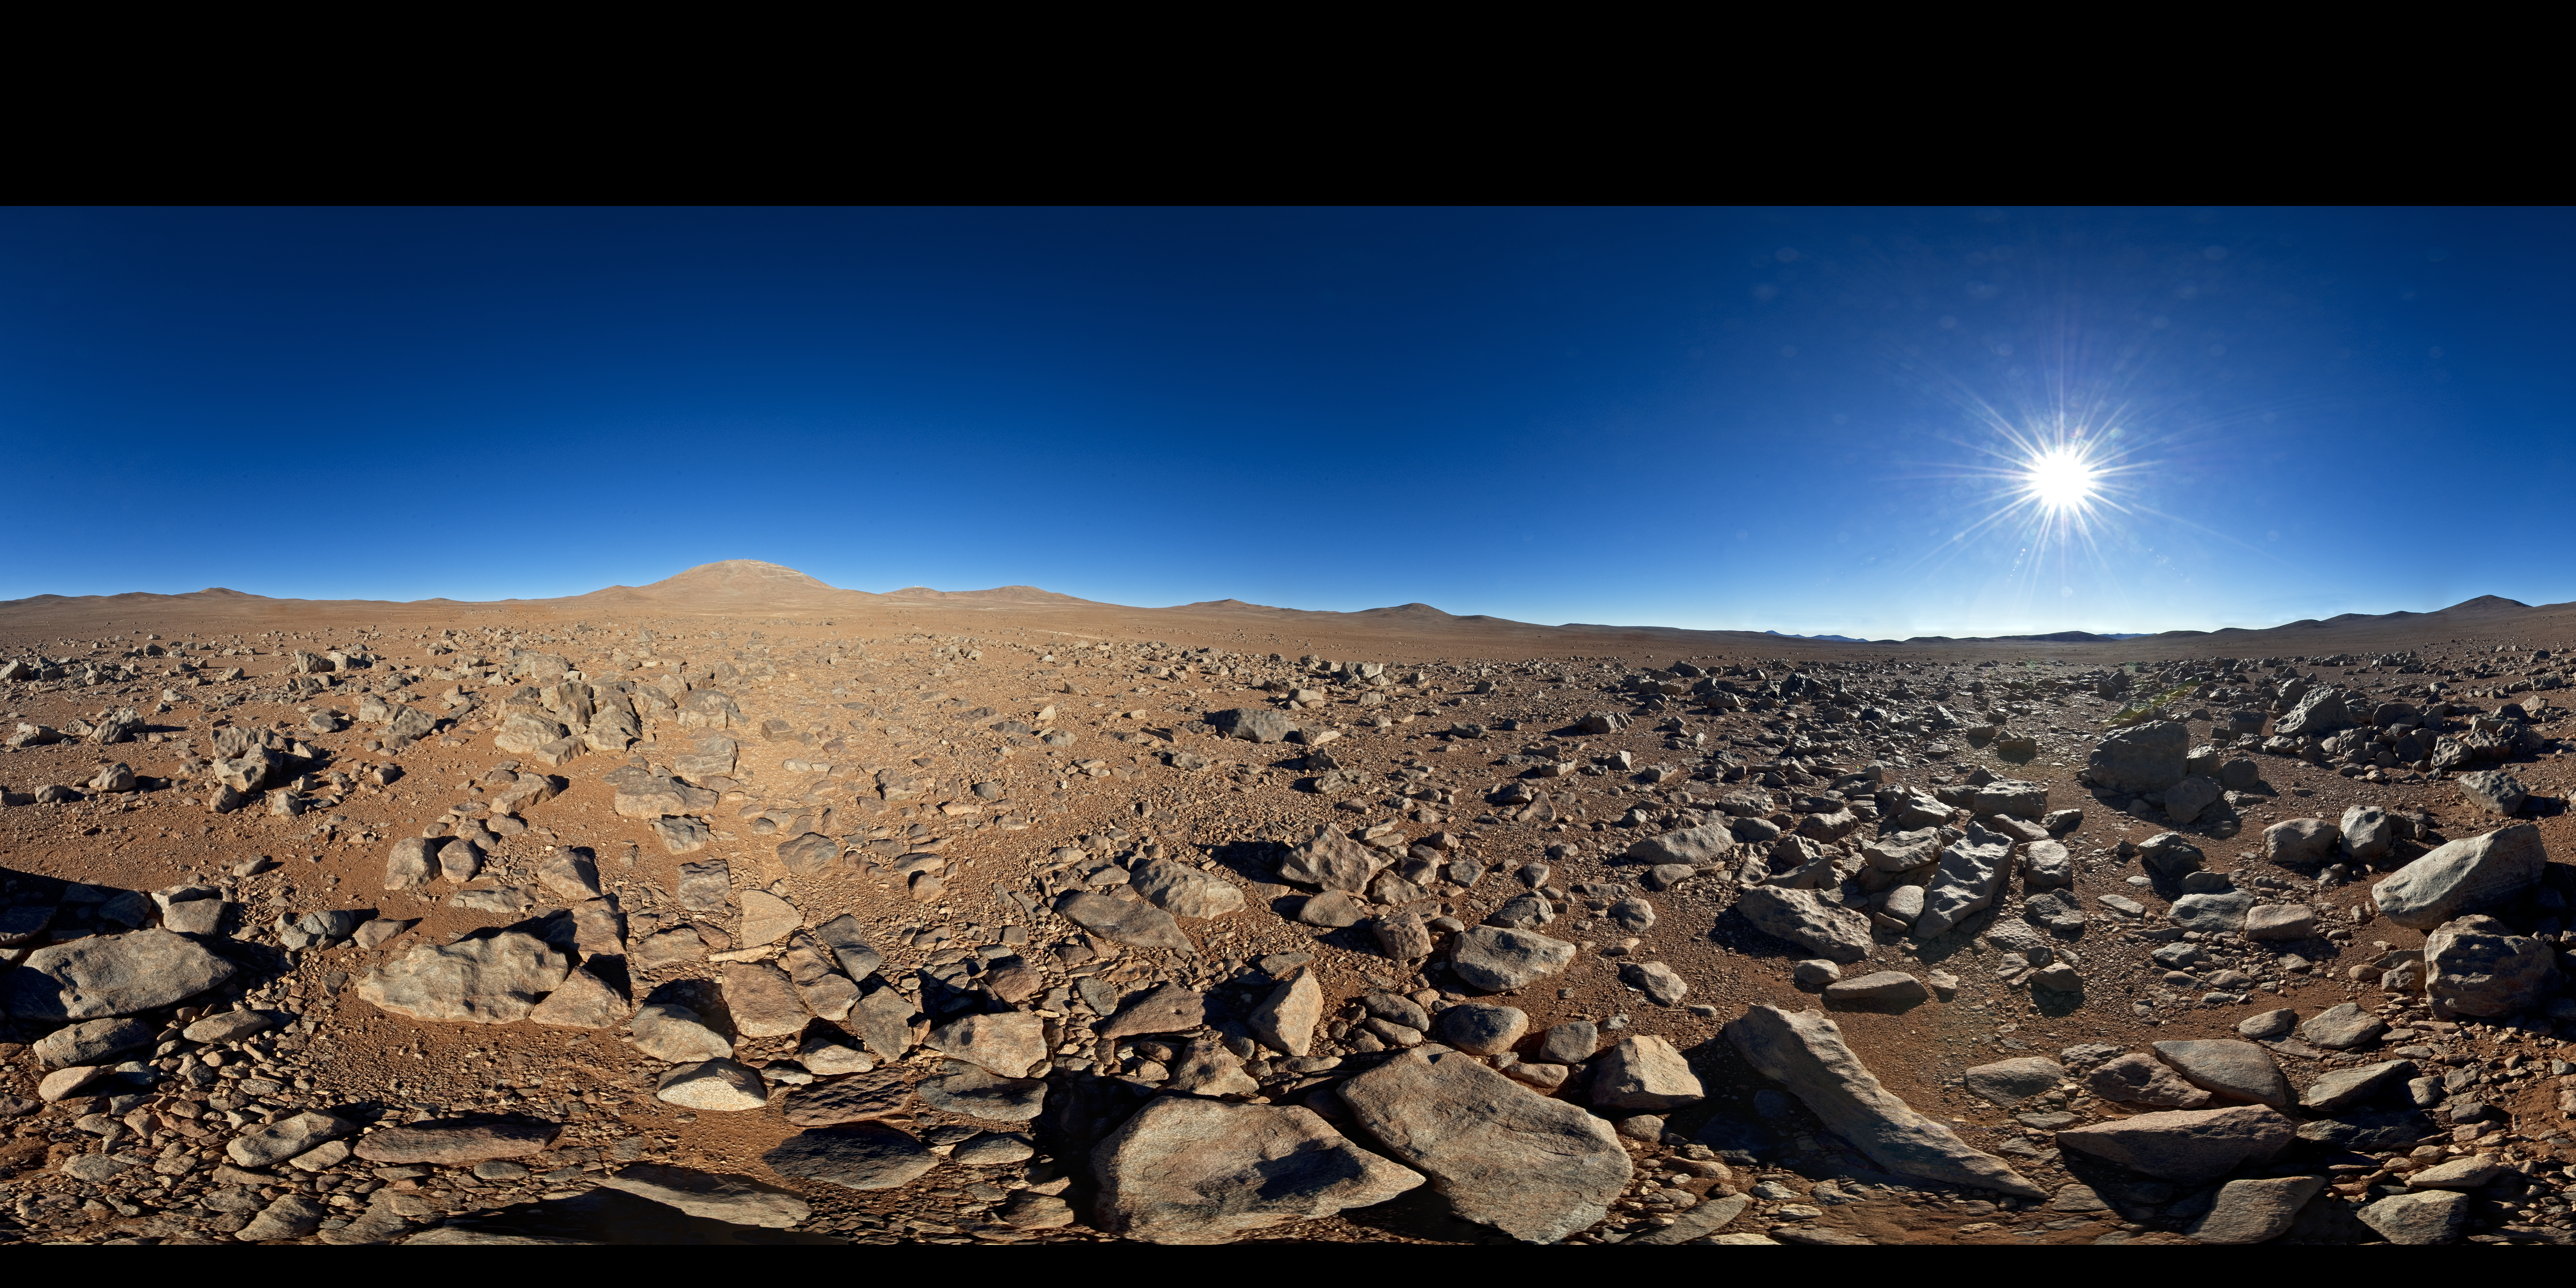

From one "alien world" to another

What looks like a barren and inhospitable alien landscape in this 360-degree panorama is in fact the site for ESO’s European Extremely Large Telescope, or E-ELT for short. When construction begins the uninhabited mountaintop left of the centre will become a hive of activity as engineers, technicians and scientists work on building the world’s biggest eye on the sky.

In many ways Chile’s Cerro Armazones may seem like an alien world. The environment is harsh, with low humidity and air pressure, a blazing Sun during the day, but breathtaking skies at night. Cerro Armazones is in the Atacama Desert — one of the driest places on Earth. These conditions, combined with its remoteness, are what make the region such an excellent location for telescopes. Armazones is an isolated peak, 3046 metres above sea level. It is about 20 km away from Cerro Paranal, home of ESO's famous Very Large Telescope. Both summits enjoy crisp skies far away from sources of light pollution.

Among the ELT’s many science goals is a particularly hot topic in contemporary astronomy: the quest for exoplanets. The E-ELT will search for Earth-like planets orbiting other stars and could even directly image larger planets or probe their atmospheres. The E-ELT’s high-tech instruments will also study the formation of planets in protoplanetary discs around young stars. Detecting water and organic molecules will shed light on how planetary systems are produced, and could bring us one step closer to answering the question of whether we are alone in the Universe.

This panorama was taken by ESO Photo Ambassador Serge Brunier.

Credit: ESO/S. Brunier